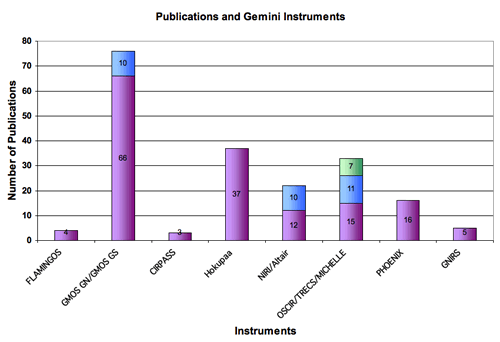

Gemini North and South instruments and the number of papers

Gemini North and South instruments (visitor and facility) and the number of papers they have produced up to the end of 2005.

Credit: International Gemini Observatory/NOIRLab/NSF/AURA